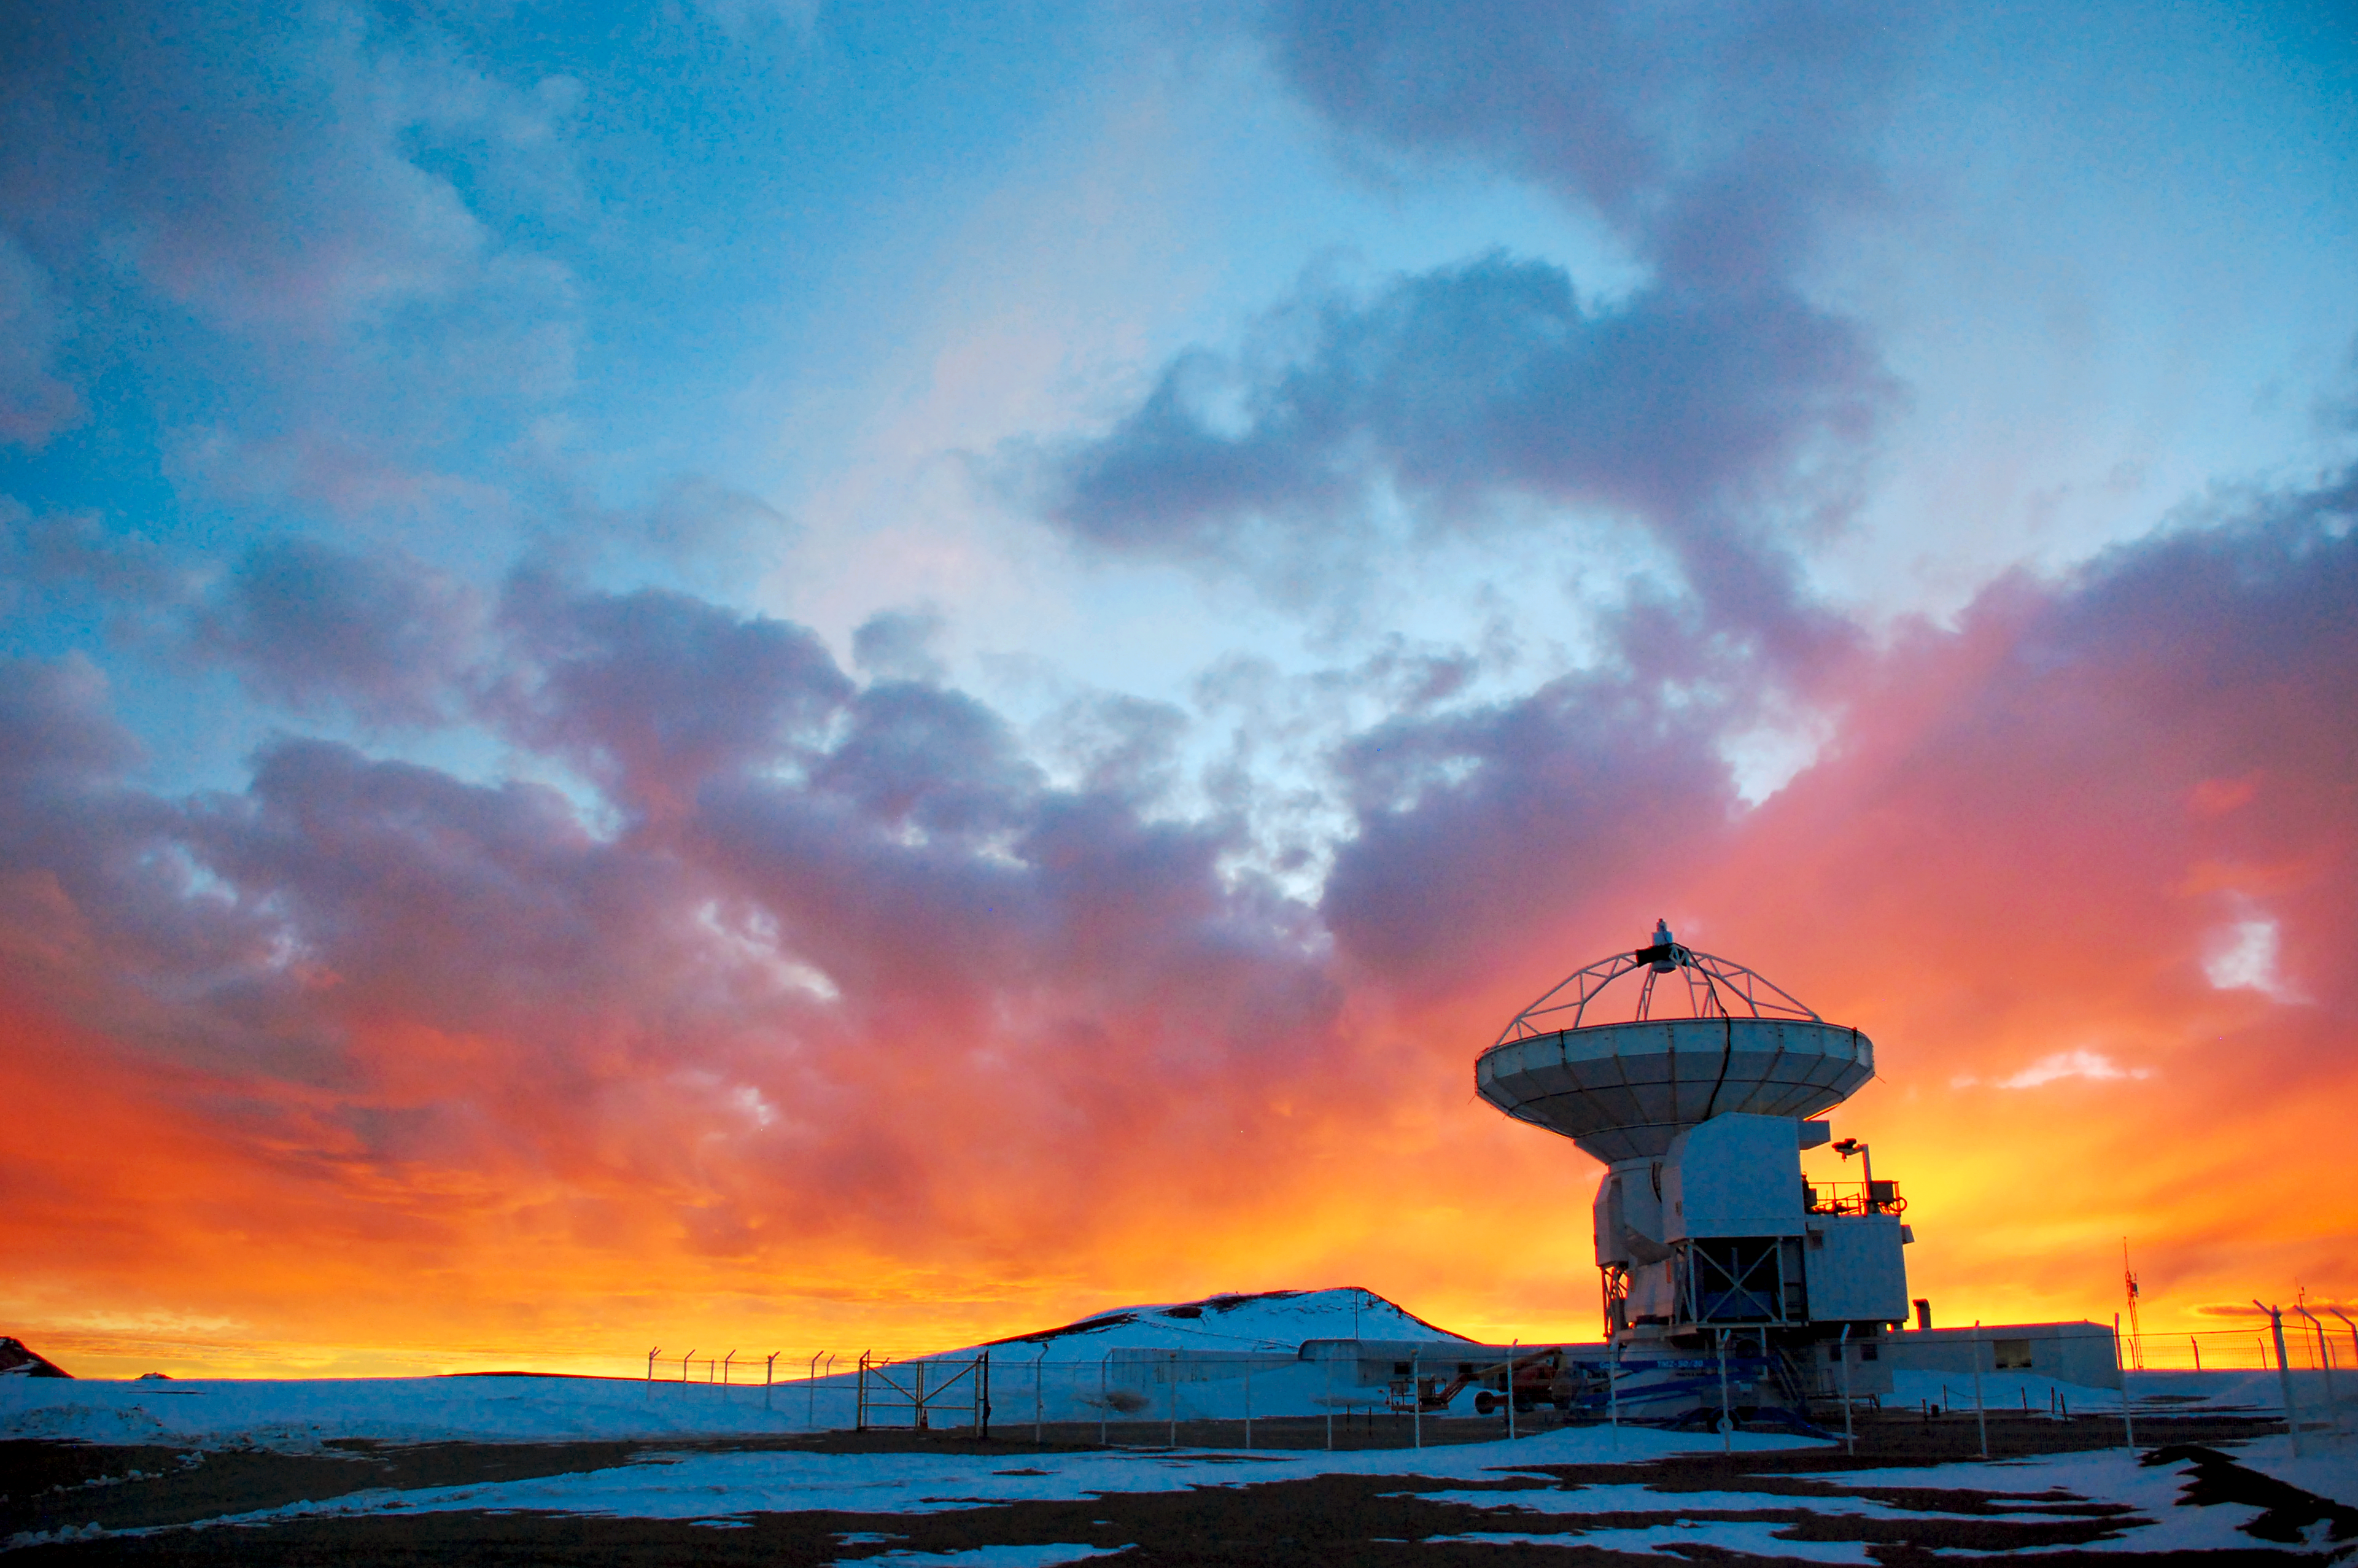

Calm after the storm

After a storm hit the Chajnantor plateau in the chilenean Atacama desert, the sky clears again, before the night breaks in.

Credit: C. Duran/ESO